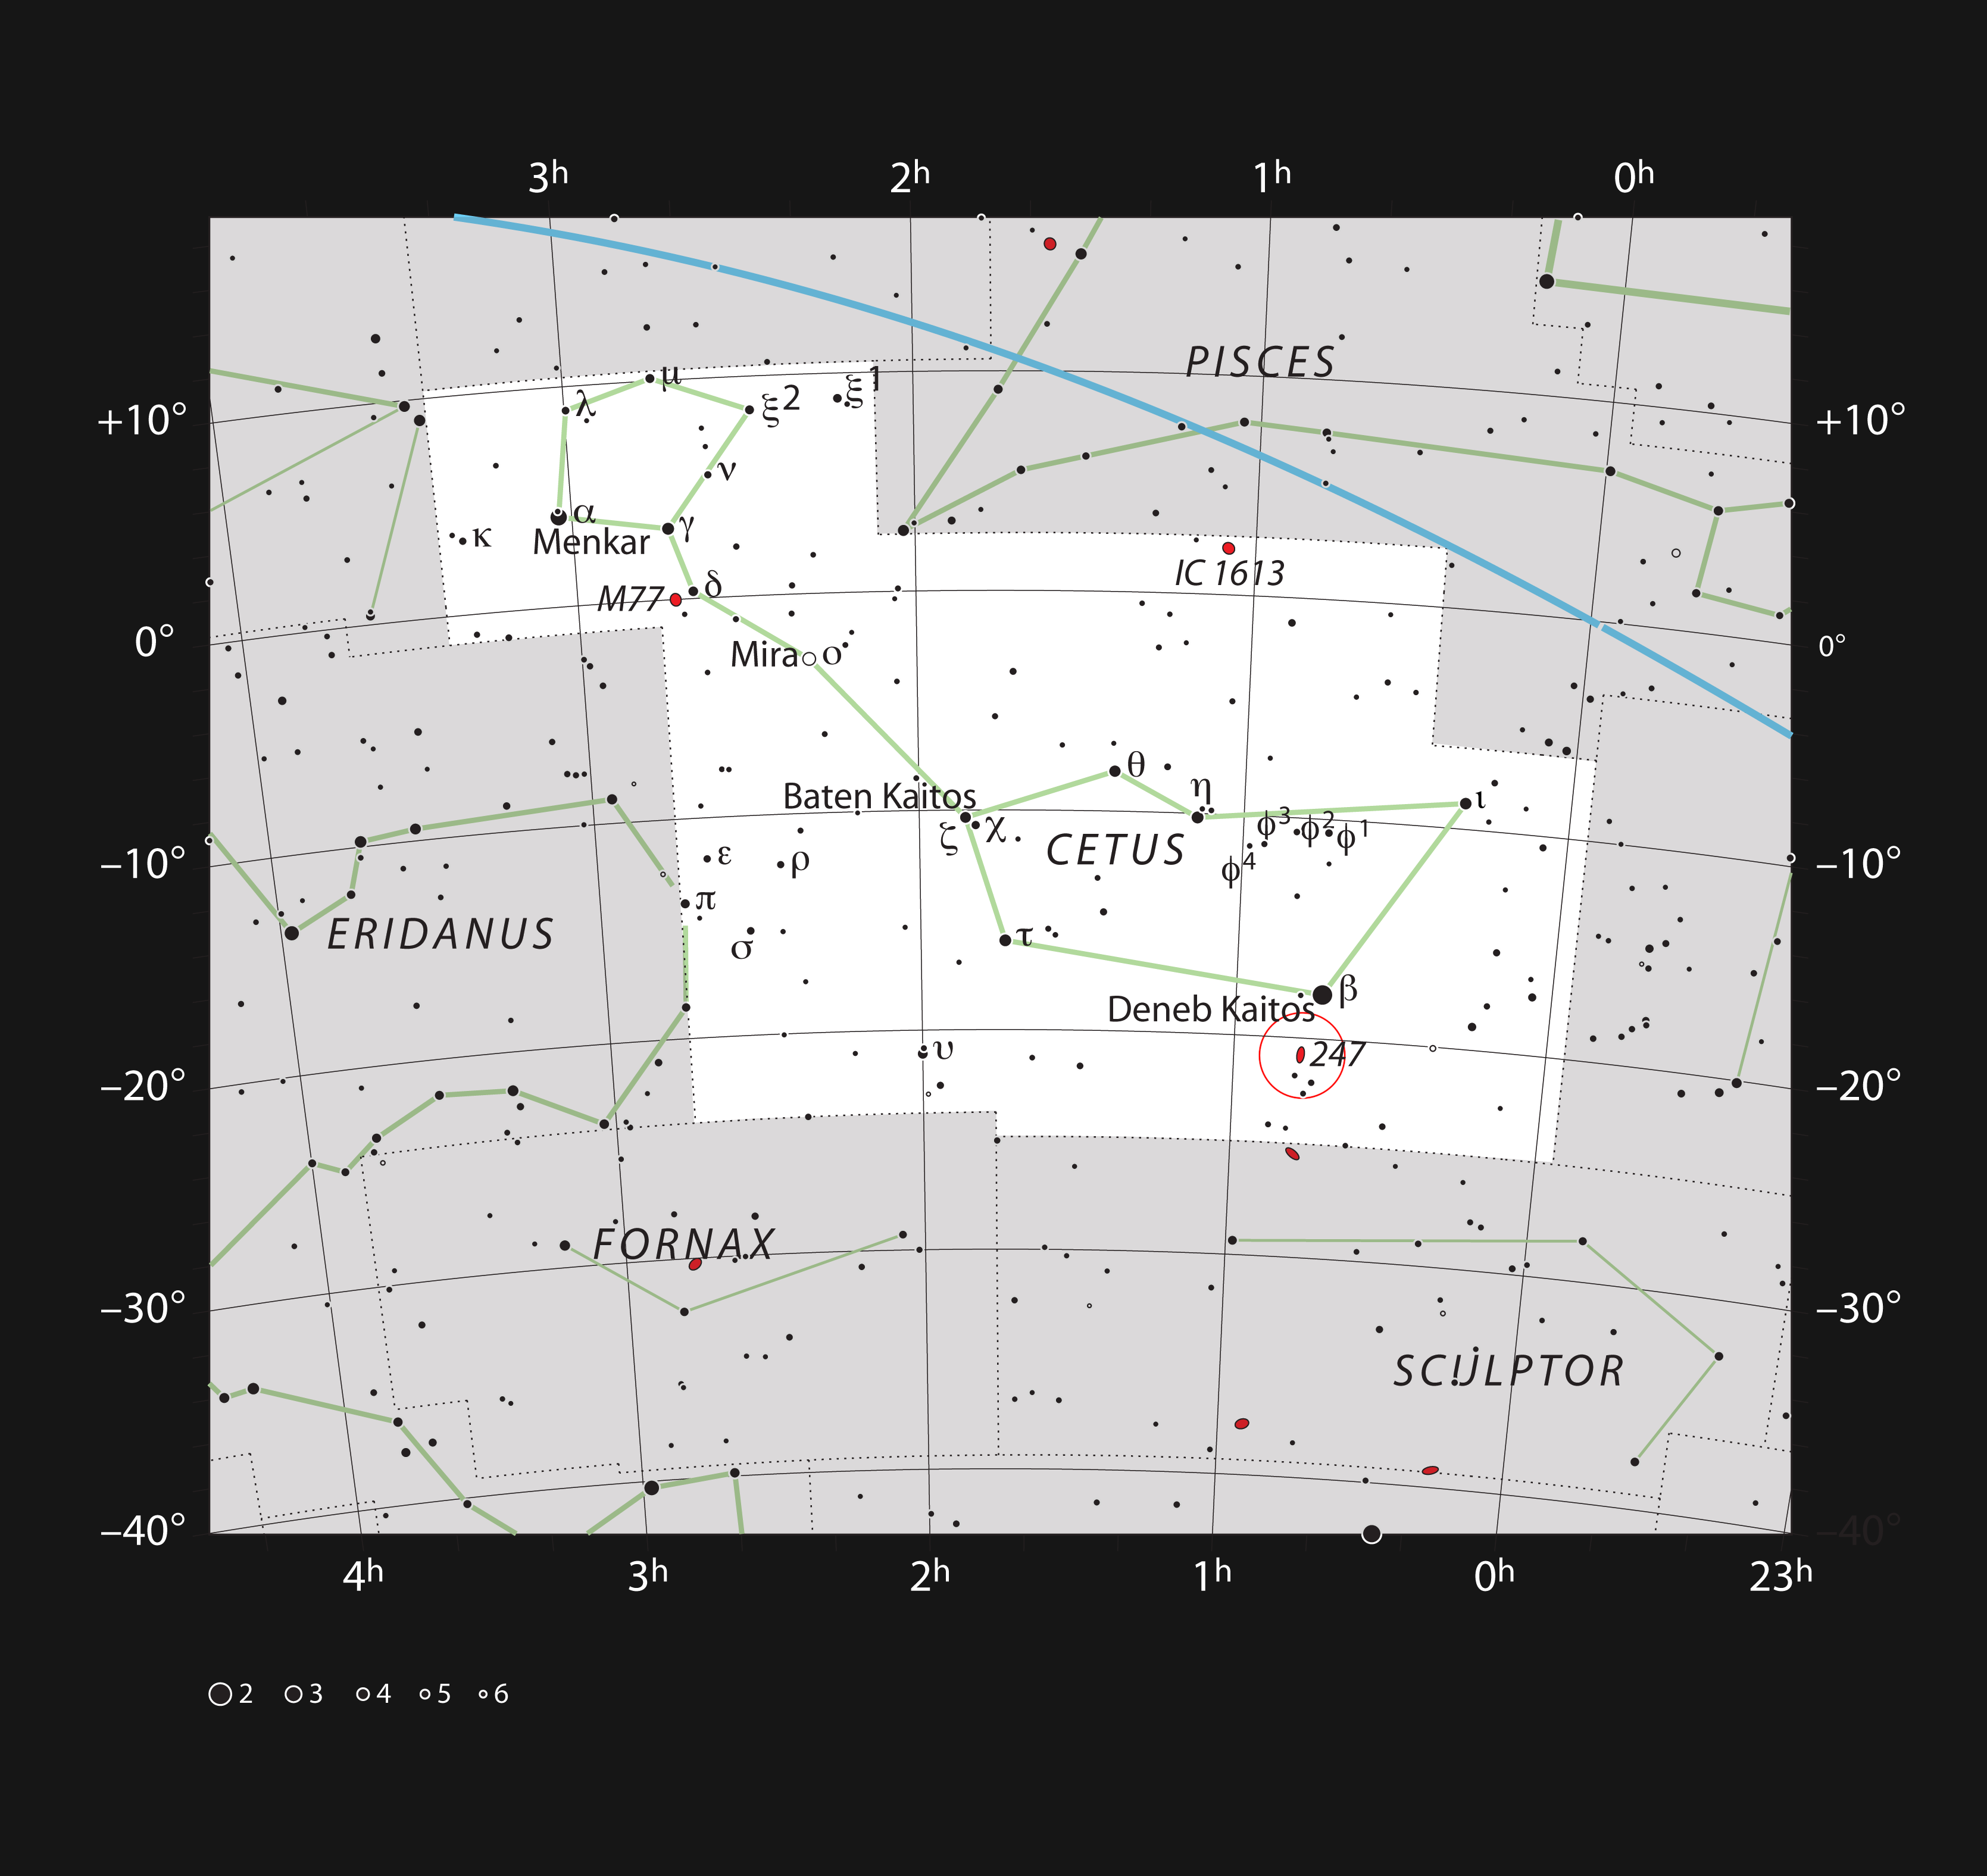

NGC 247 in the constellation of Cetus

This chart shows the location of the galaxy NGC 247 within the constellation of Cetus. This map shows most of the stars visible to the unaided eye under good conditions and the galaxy itself is marked as a red oval in a circle. Through a moderate-sized amateur telescope this galaxy appears quite large, but dim, and needs a dark sky to be seen well.

Credit: ESO, IAU and Sky & Telescope